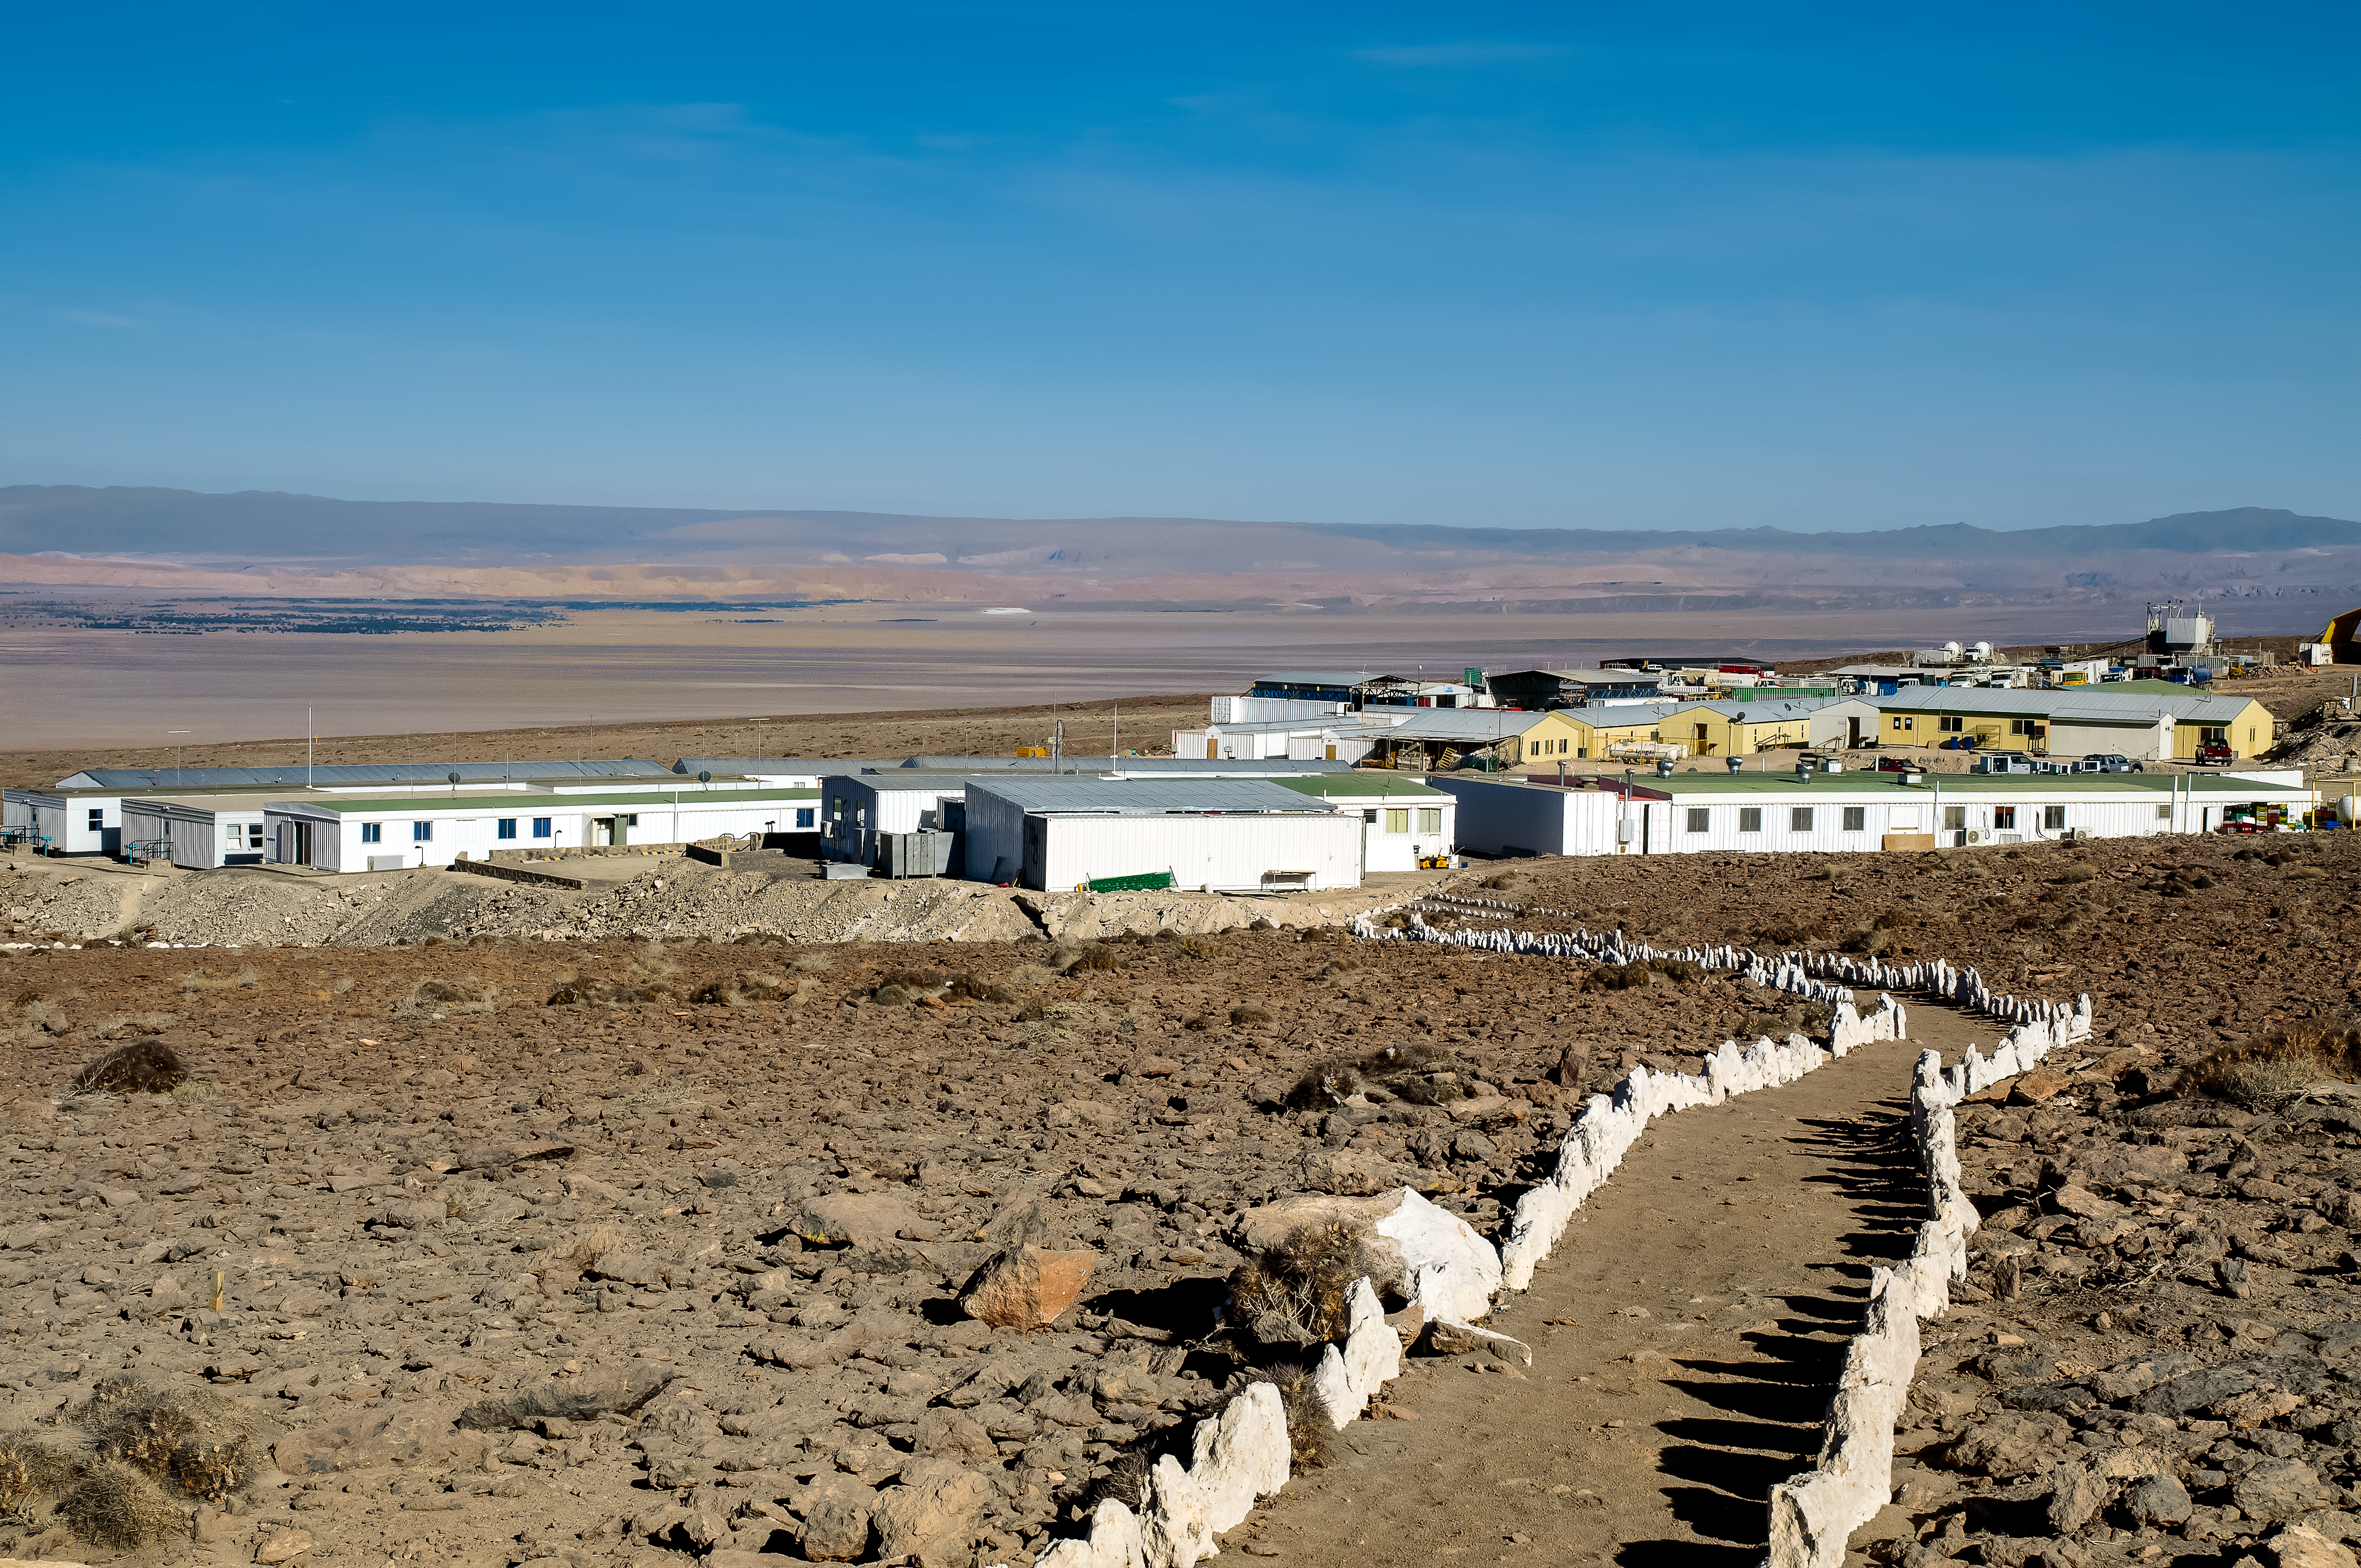

Paths in the desert

Small white stones mark the cleared footpaths through the desert around the Operation Support Facility.

Credit: A. Caproni/ESO